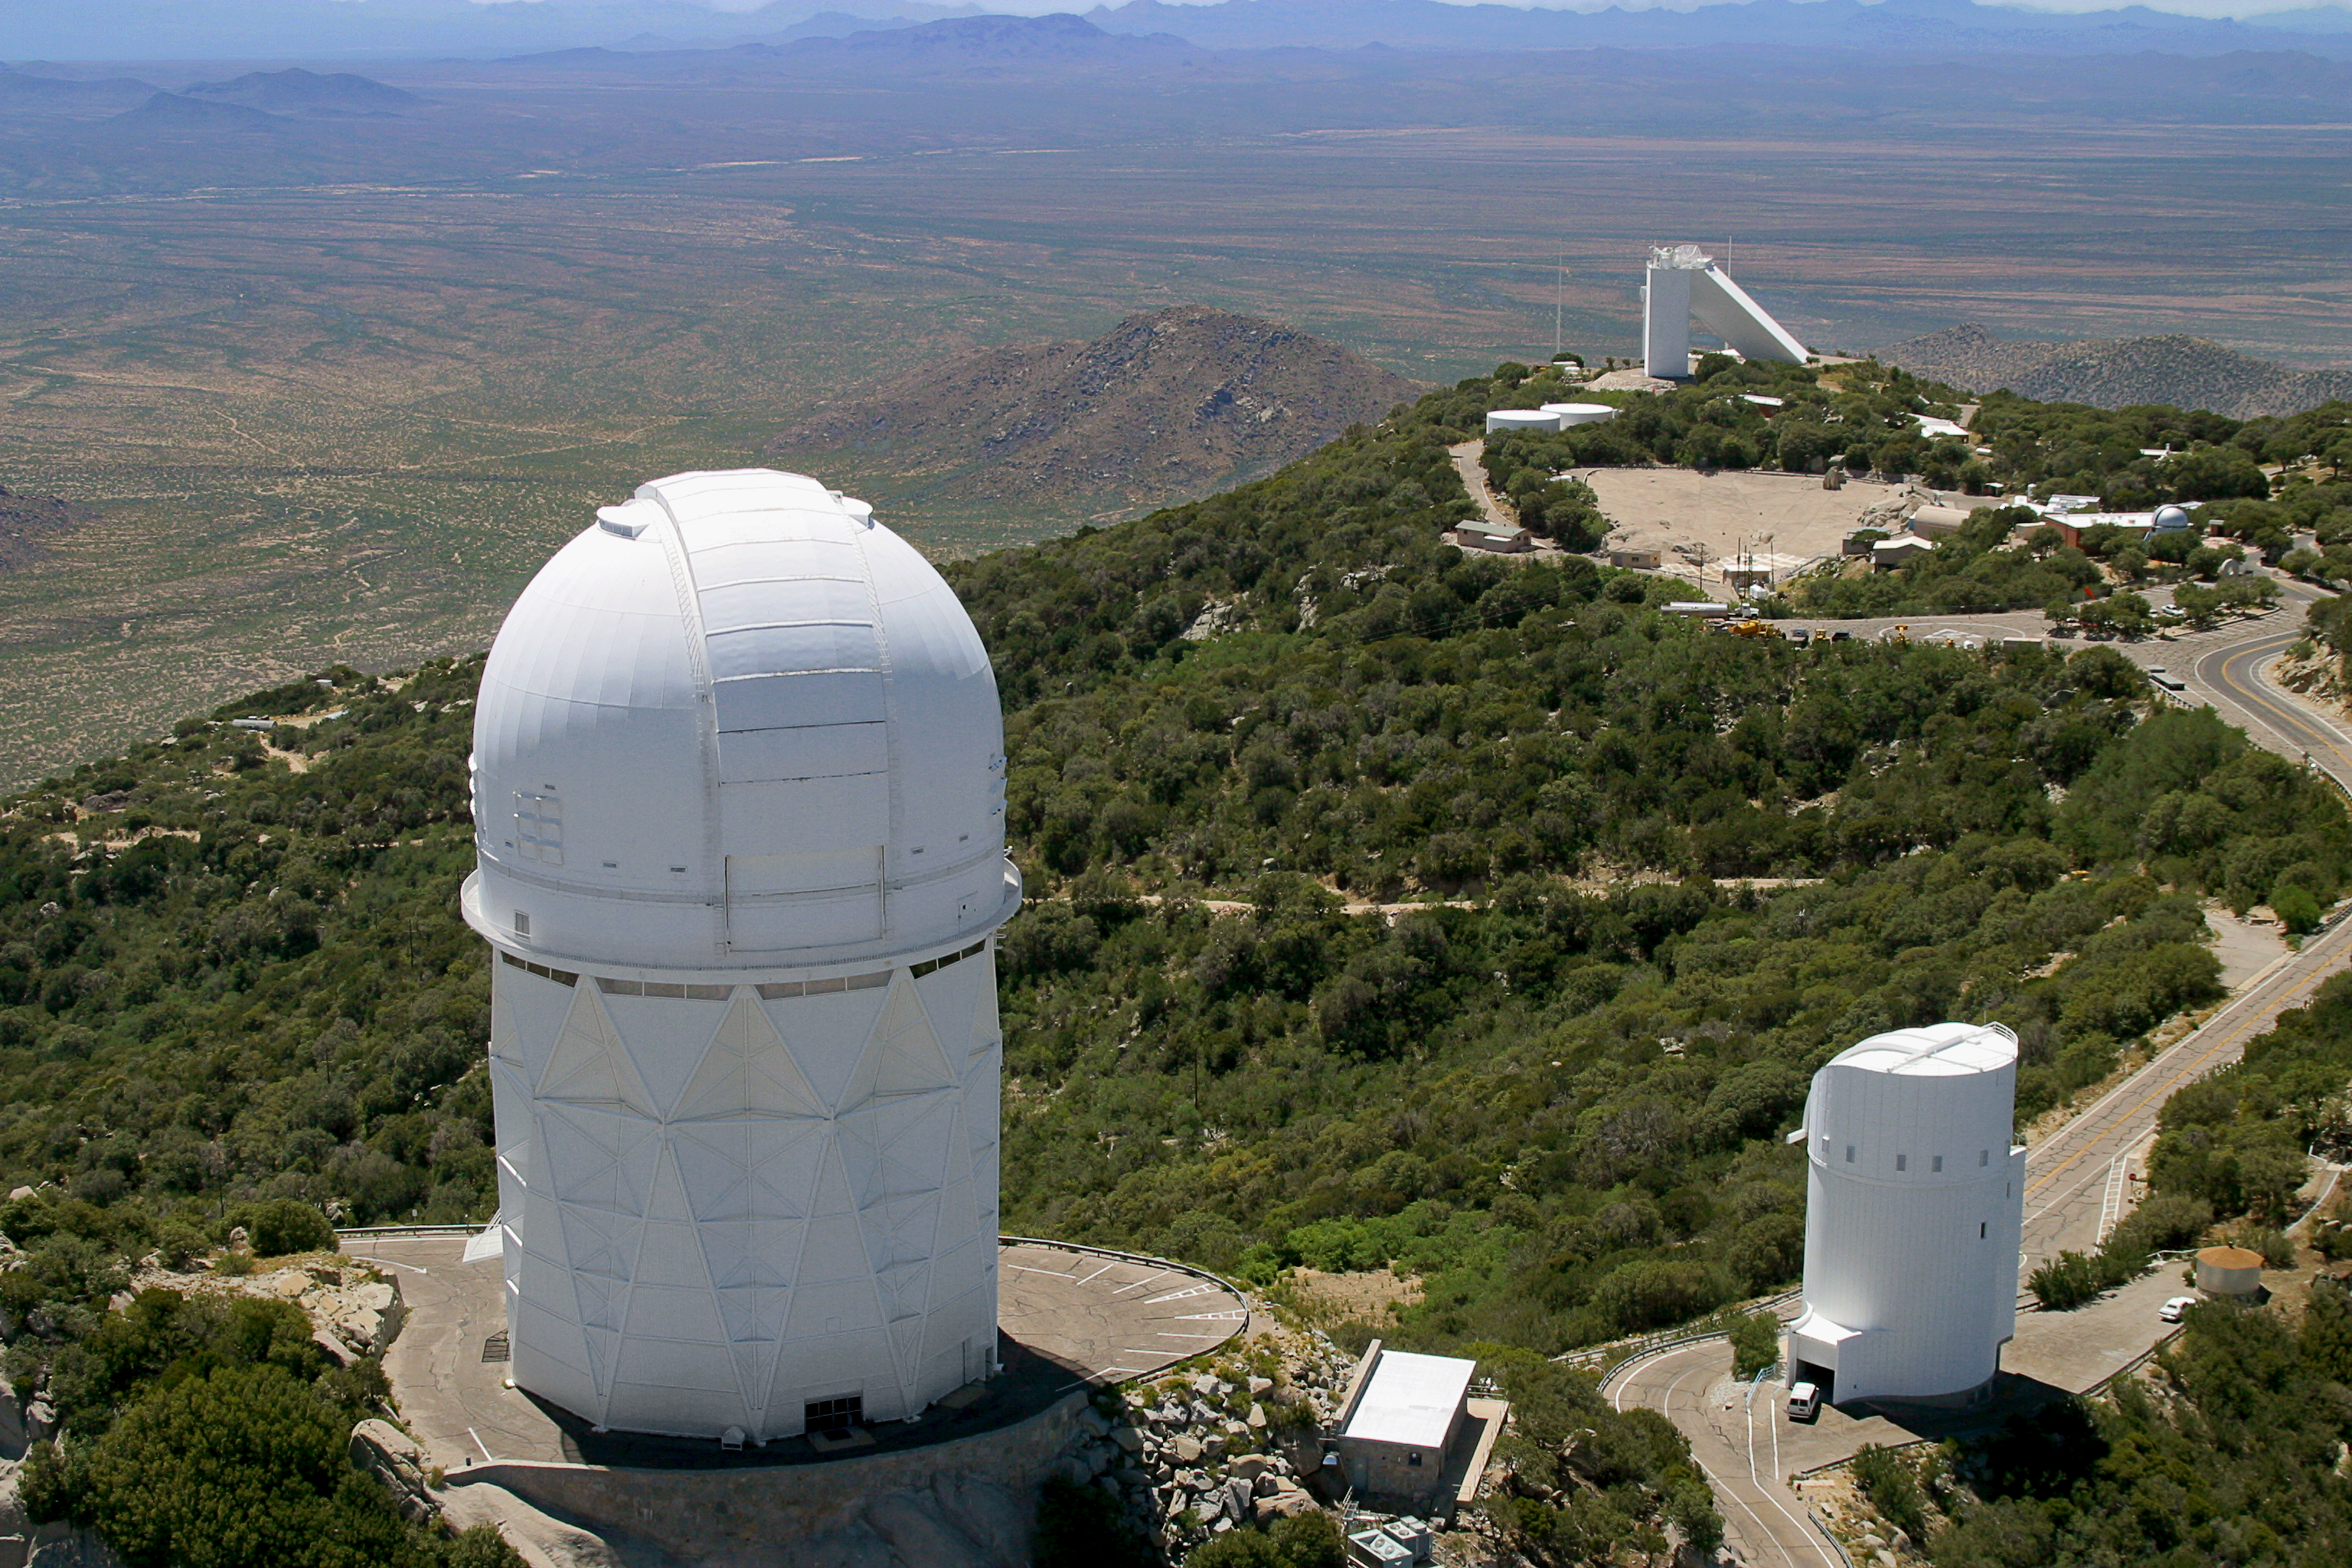

Aerial photography of Kitt Peak National Observatory, 13 June 2003

The Mayall 4-meter telescope looms large in the left foreground. In the background is the triangular shape of the McMath-Pierce solar facility. To the right is the Steward Observatory (University of Arizona) 90-inch telescope, noteworthy by being tubular and not a dome.

Credit: NOIRLab/NSF/AURA